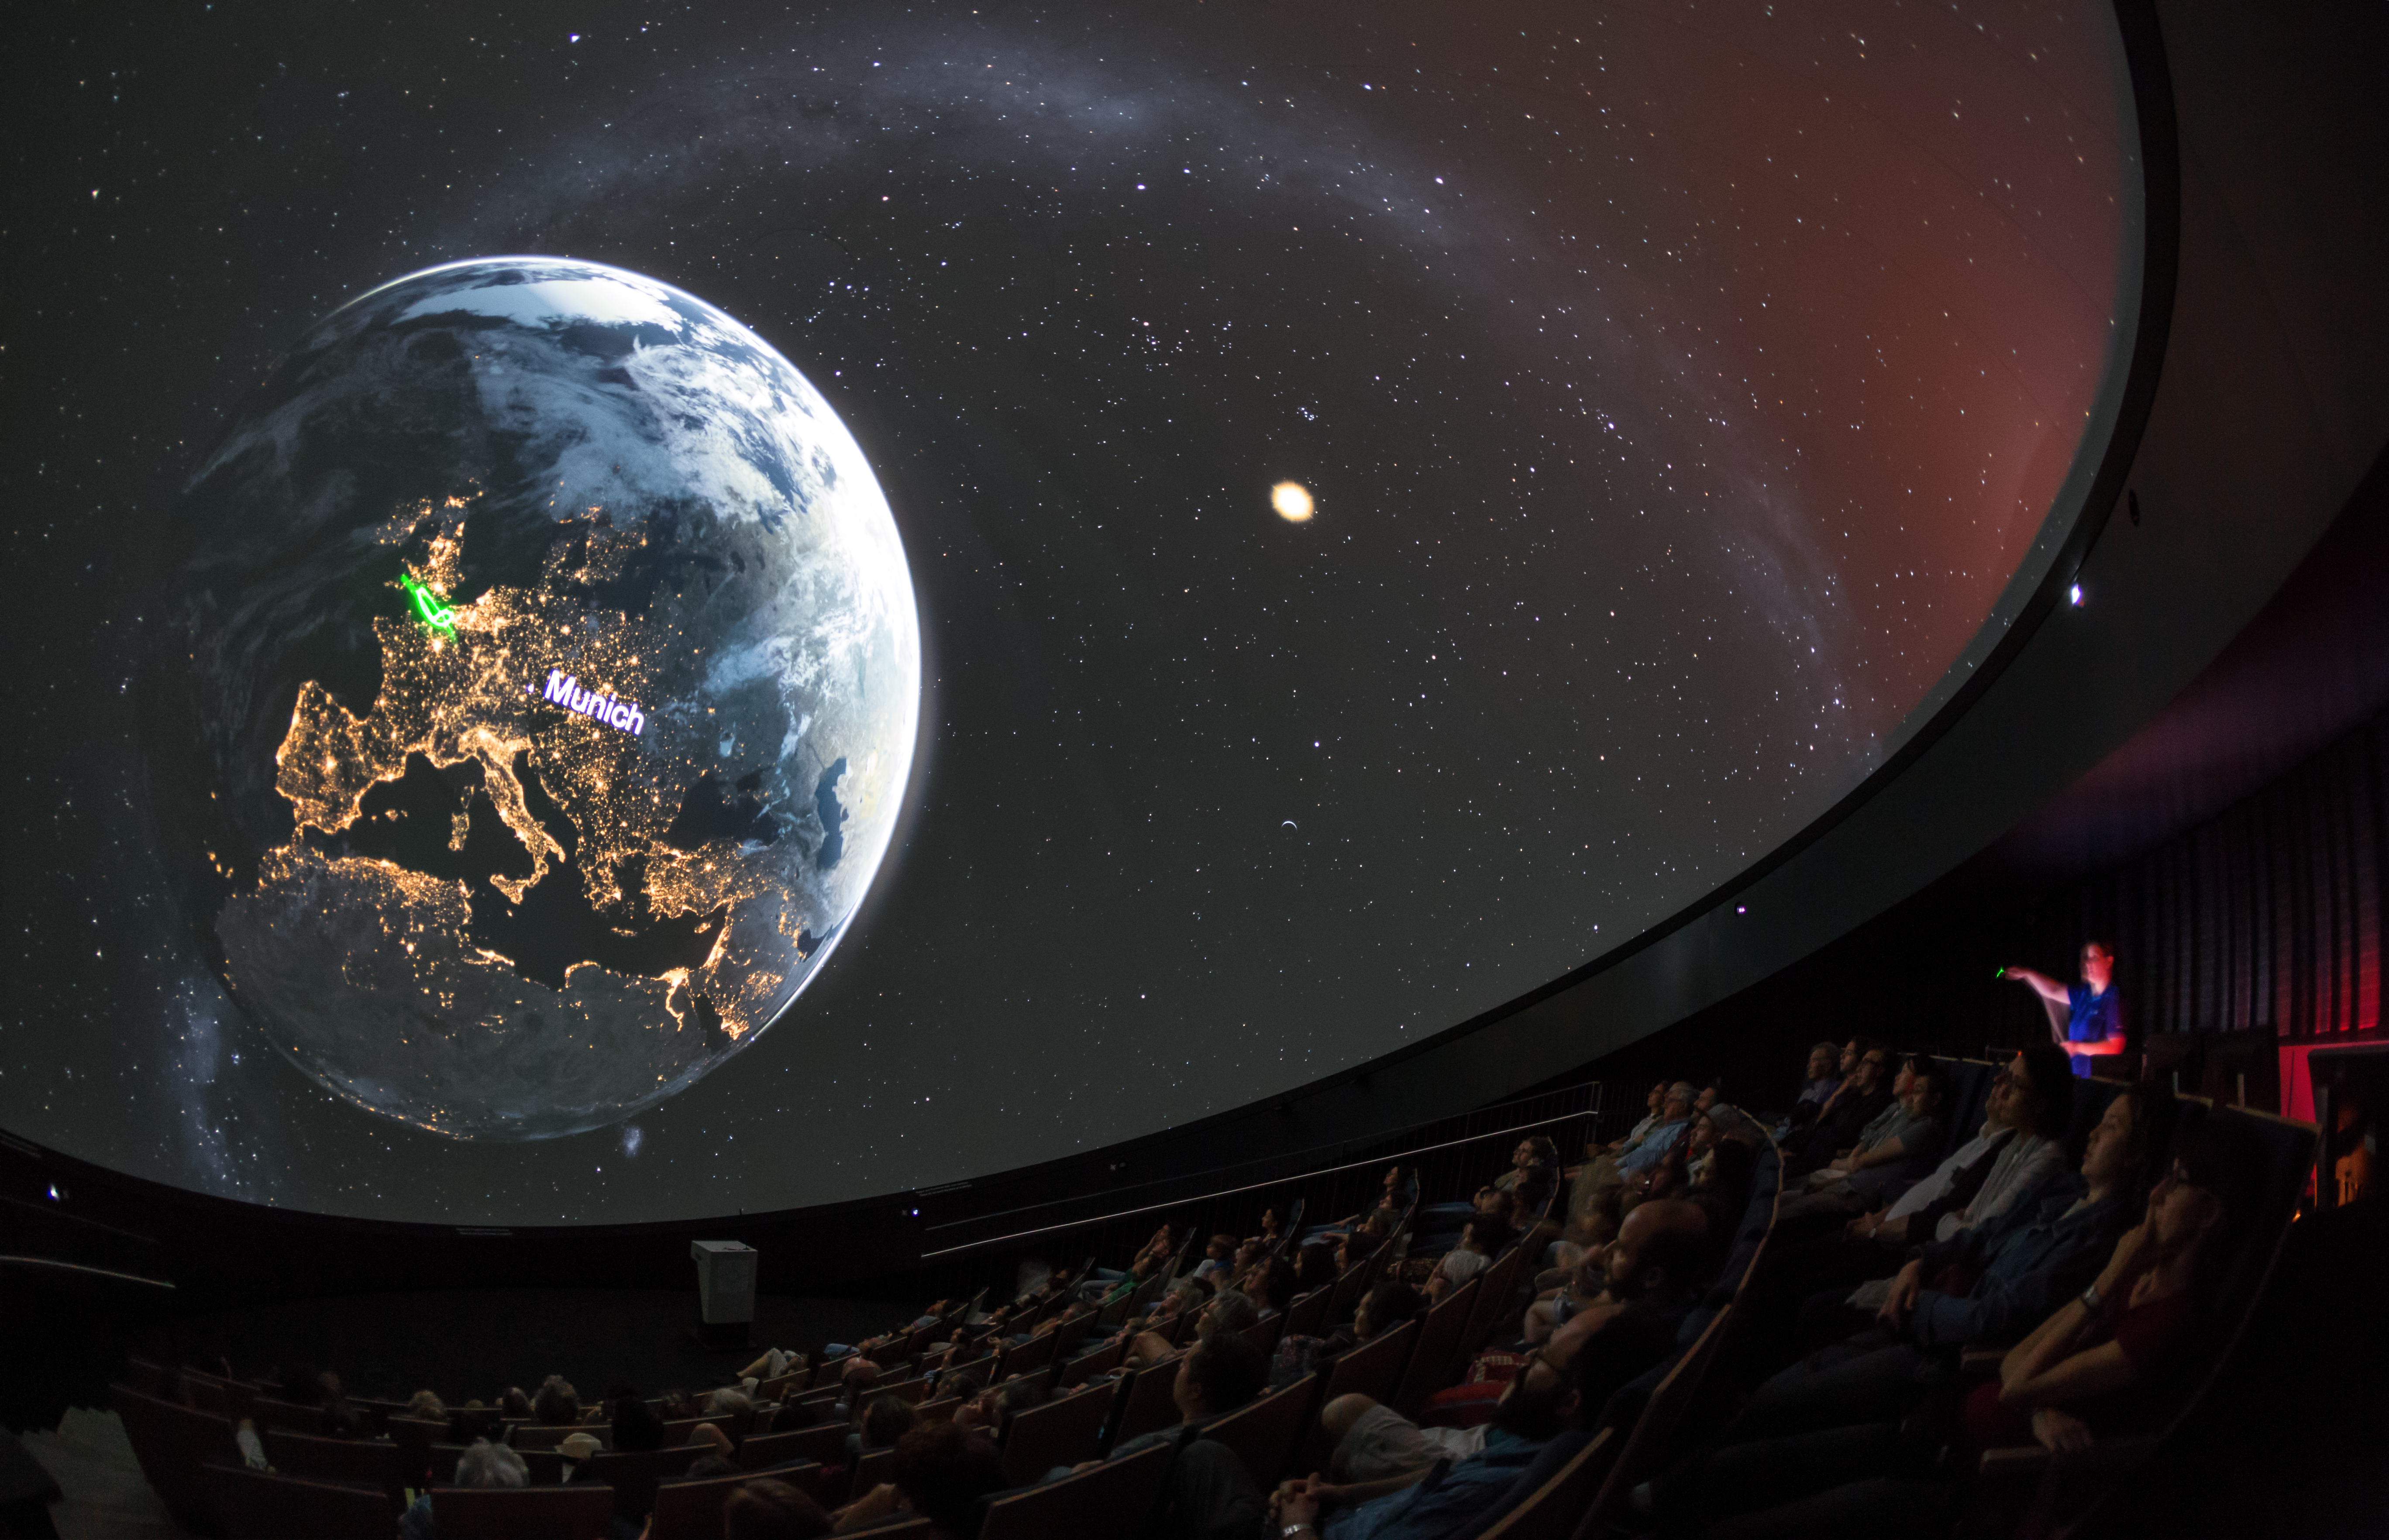

Munich at night

A view from inside the planetarium at the ESO Supernova Planetarium & Visitor Centre, which opened its doors to the public on Saturday 28 April 2018. The building is open five days a week and features planetarium screenings, tours and a permanent exhibition in both German and English. The 25-degree tilted planetarium dome does not just give the audience the sensation of watching the Universe, but of being immersed in it. In this image, the audience are transported above the Earth to see what Munich looks like at night.

Credit: ESO/P. Horálek